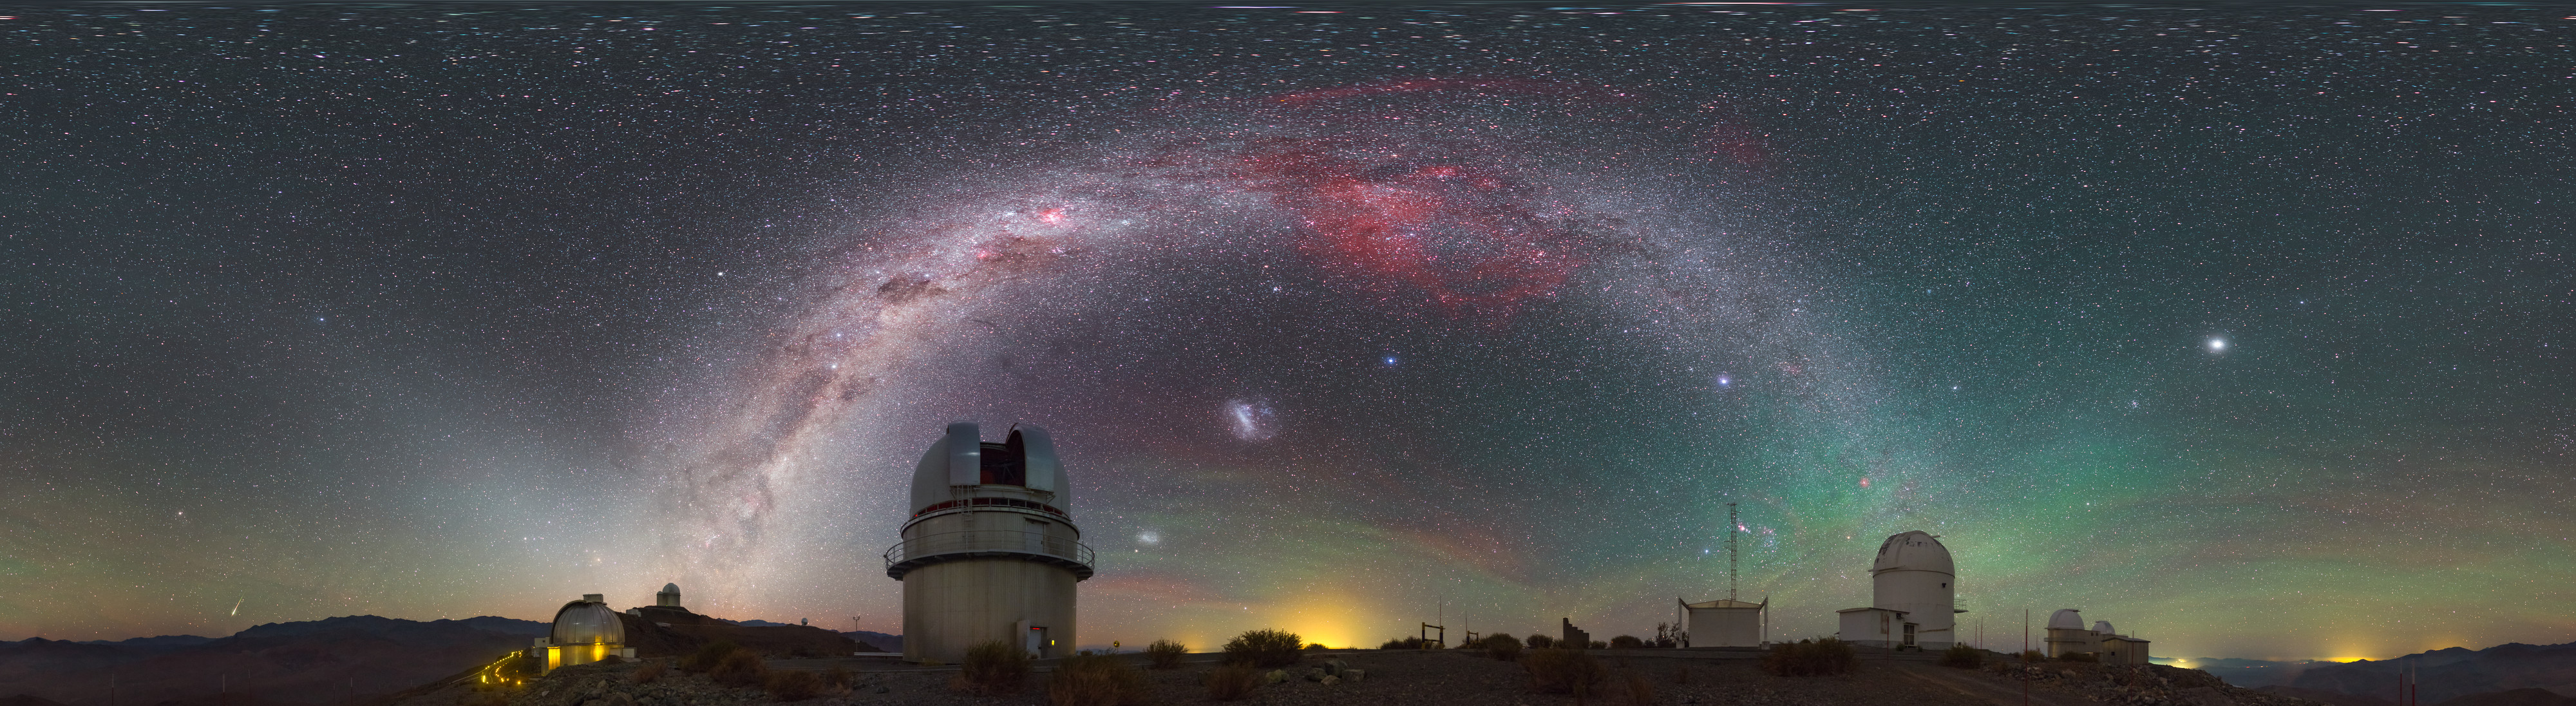

A touch of airglow

This striking image was captured using a fish-eye lens, giving it the distinctive look of a circular window, peering into a different world. Here the landscape at the La Silla observatory in Chile can be seen wrapped around the edge, whilst the night sky shimmers, lit by a phenomenon known as airglow.

Credit: ESO/P. Horálek